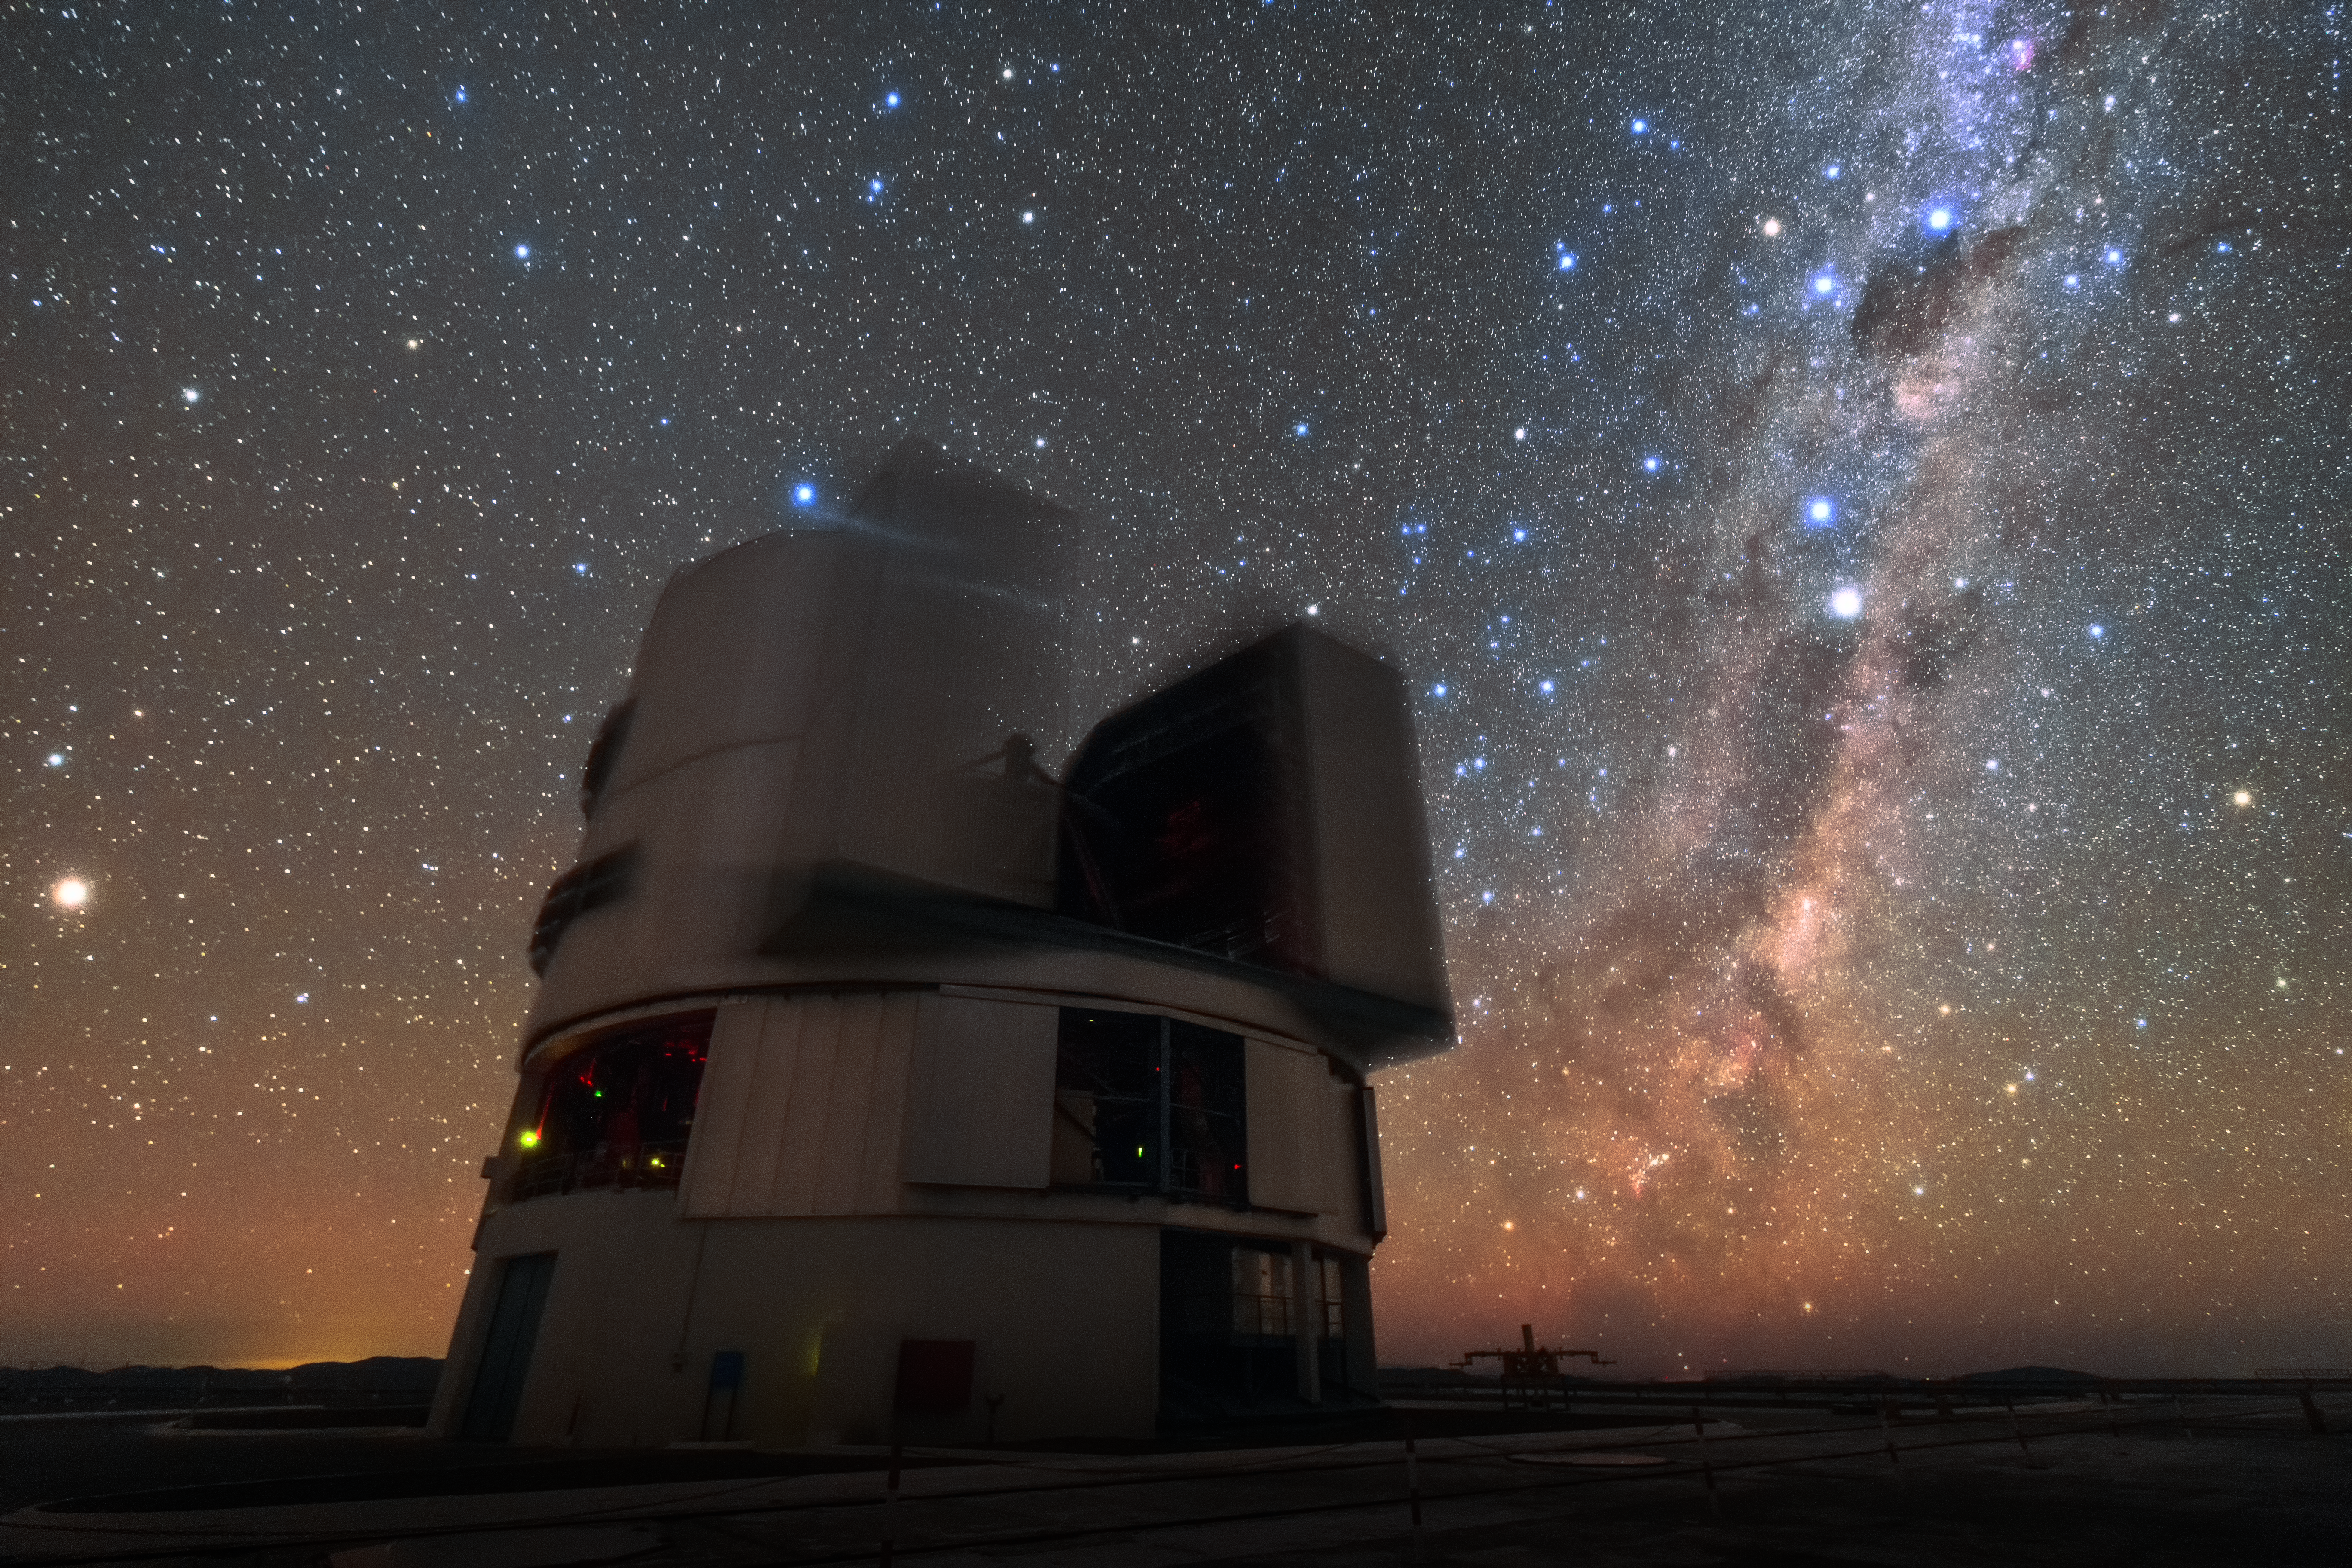

Astronishing

One of the four Unit Telescopes (UT) of ESO's Very Large Telescope (VLT) sits under the breathtaking Paranal sky. Each of the UTs has a main mirror 8.2 metres in diameter, making them some of the largest single-mirror telescopes in the world. When used in combination, the four UTs allow astronomers to study the night sky in up to 16 times greater detail than any of them can observe alone. With about 300 clear nights per year, the excellent viewing conditions at Paranal make it the perfect location to make the most of the VLT's capabilities.

Credit: Sangku Kim/ESO